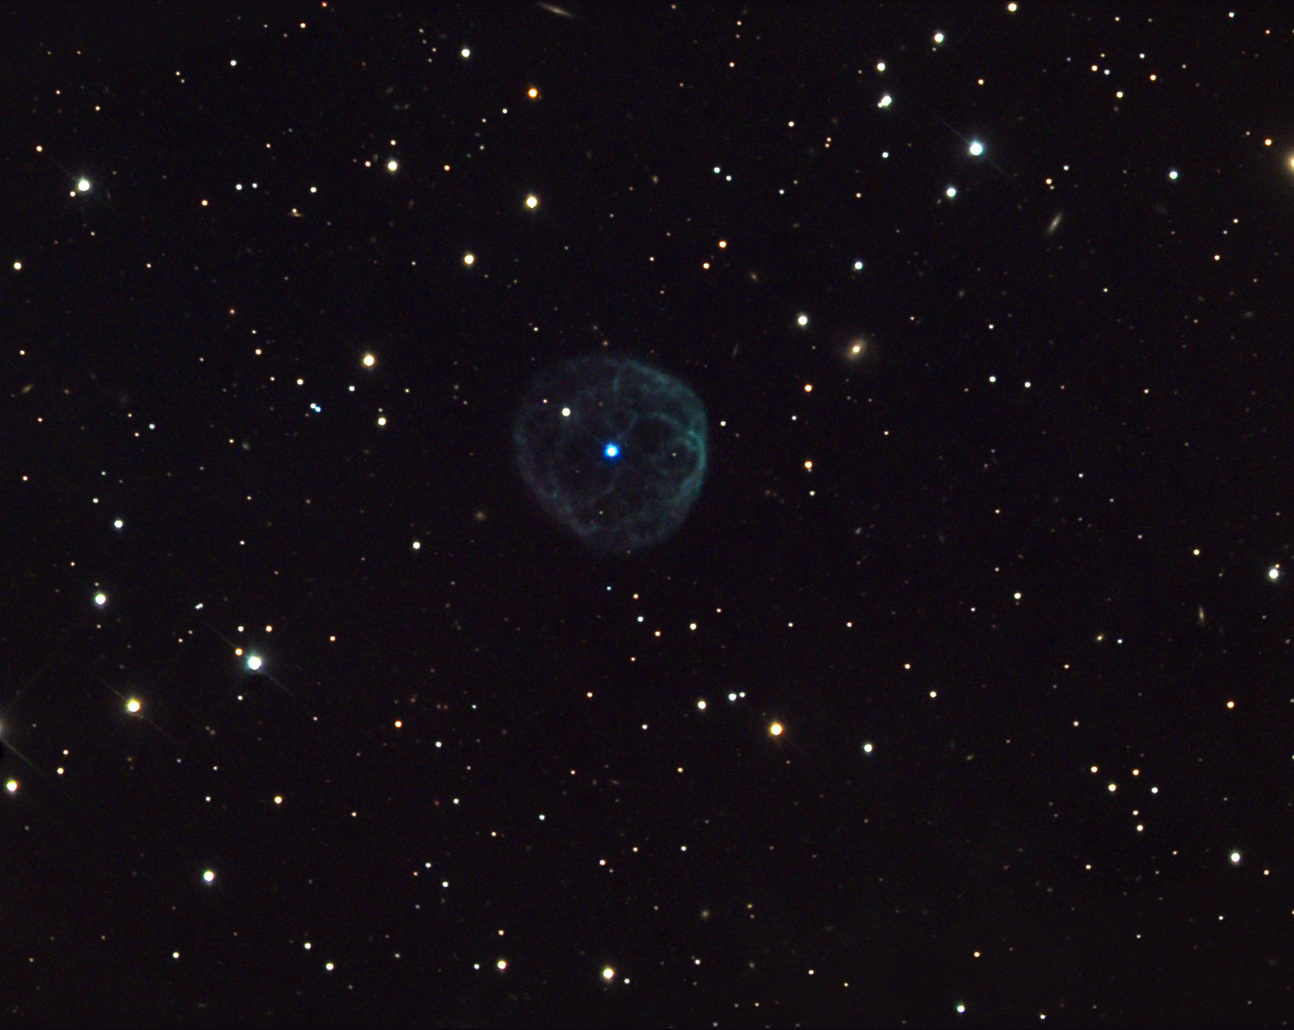

NGC 7094

This planetary nebula is located in the constellation Pegasus, near the globular cluster M15.

This image was taken as part of Advanced Observing Program (AOP) program at Kitt Peak Visitor Center during 2014.

Credit: KPNO/NOIRLab/NSF/AURA/Adam Block